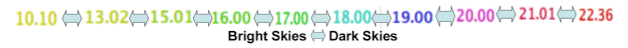

Classic and Digital Versions of GLOBE at Night Thrive in 2007

How bright is your sky at night? For Tucson, Washington DC, Hilo, Richmond and a few towns in New Jersey, sky brightness measurements by citizen-scientists show a consistent pattern: gradients from bright-to-dark as one moves from the city center to outlying areas. Stay tuned for more from the GLOBE at Night program.

Credit: C. Peruta, C. E. Walker and NOAO/AURA/NSF